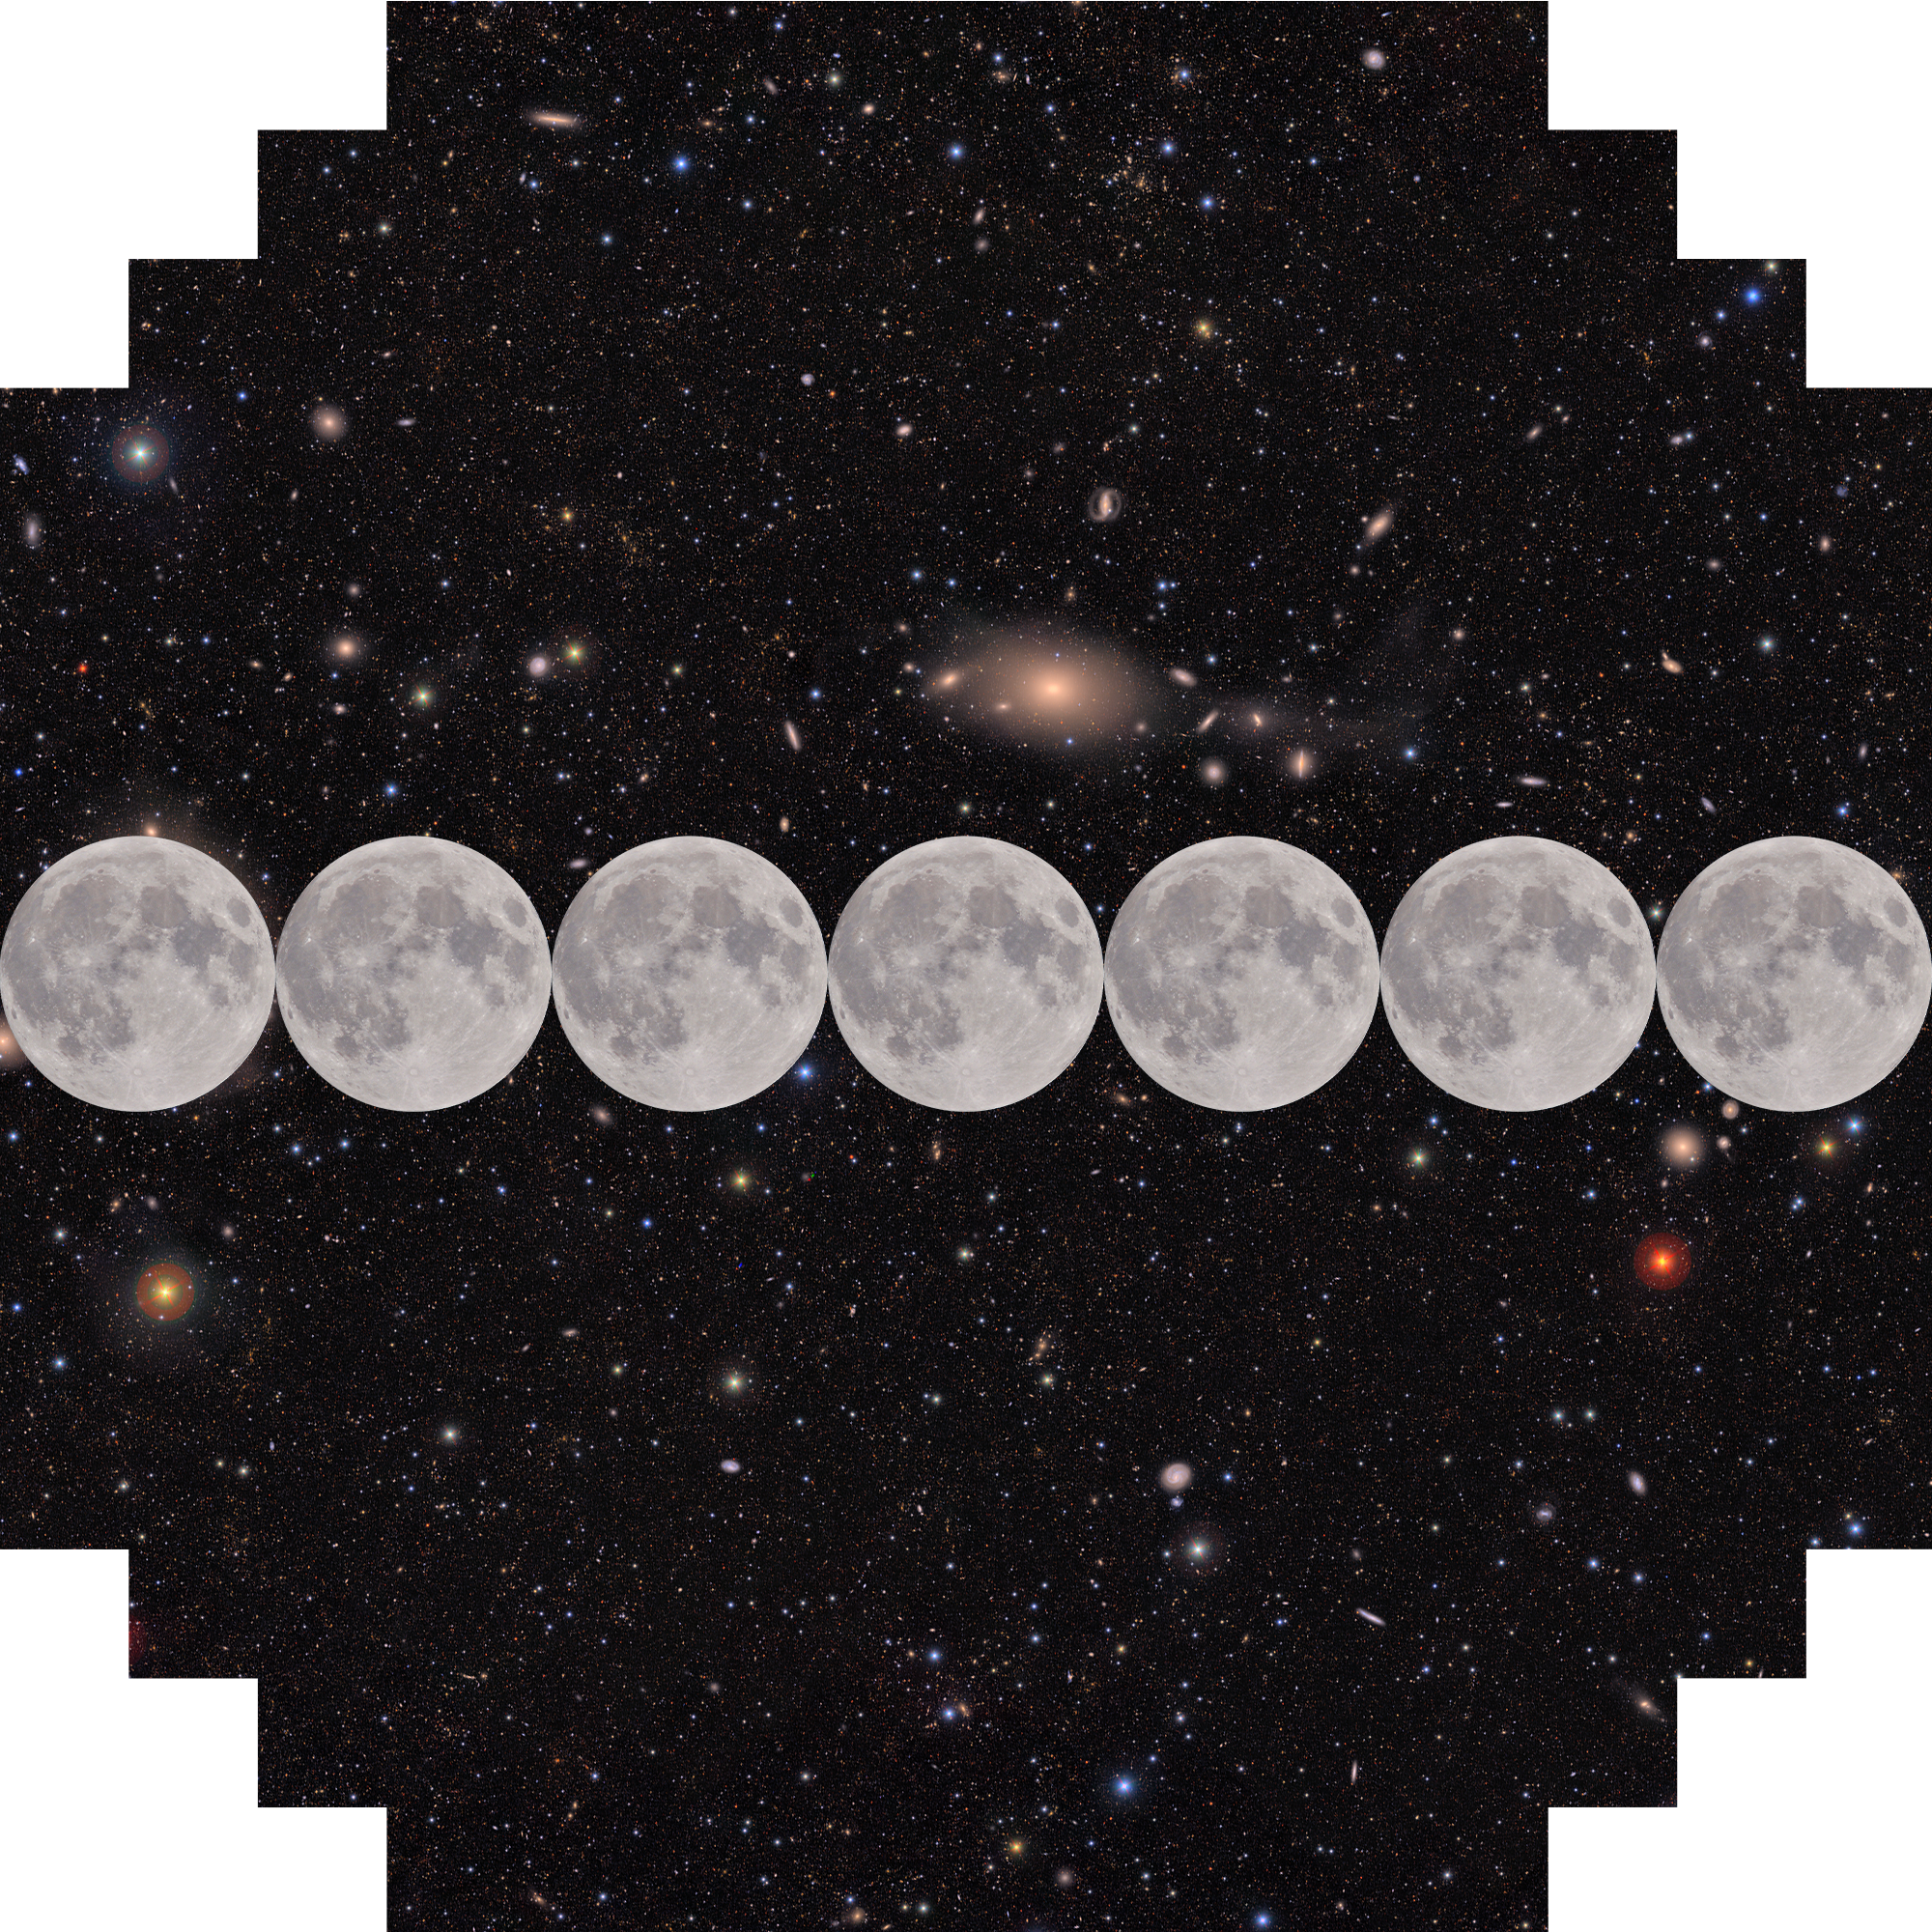

Seven Full Moons Wide

Seven simulated full moons are overlaid on a Rubin Observatory image to demonstrate Rubin's extremely large field of view.

Credit: RubinObs/NOIRLab/SLAC/DOE/NSF/AURA